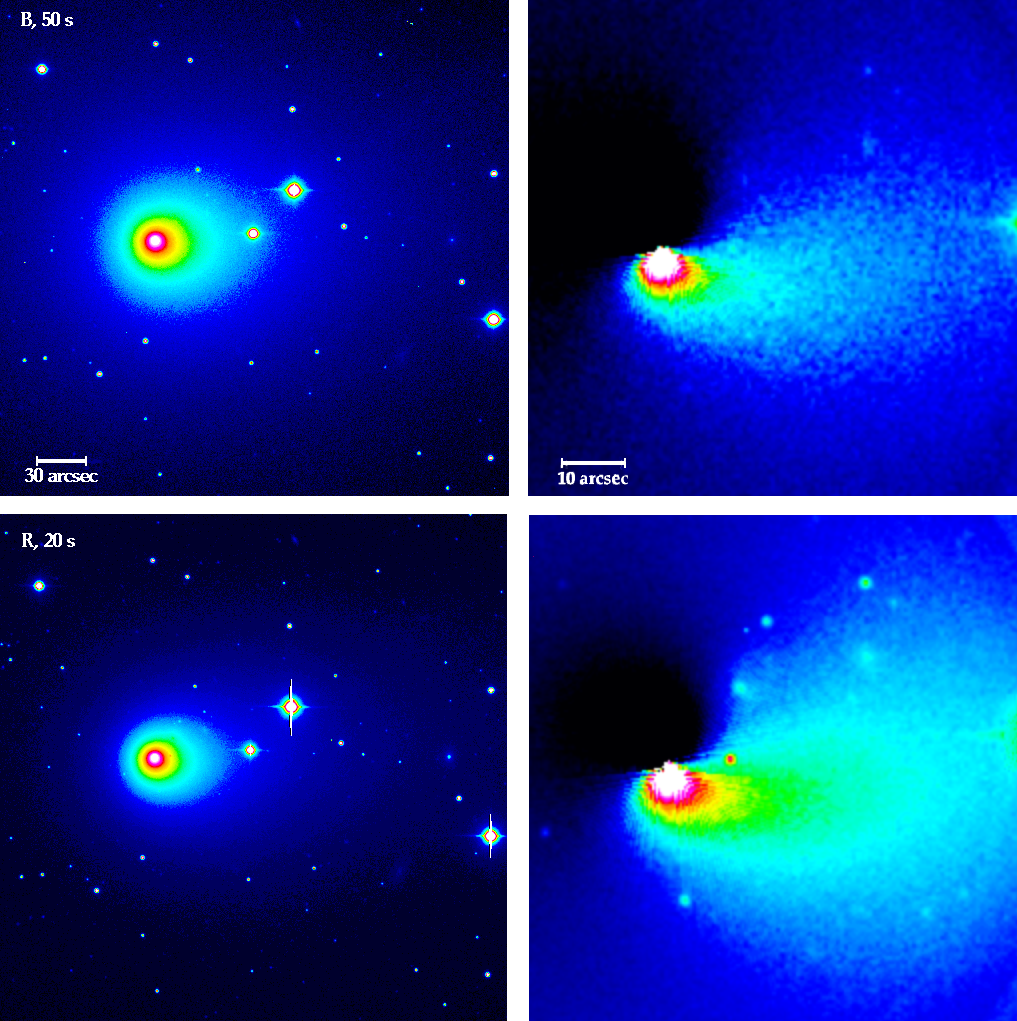

Asymmetries in the coma of comet Hyakutake

This false-colour photo demonstrates the asymmetry, now apparent in the coma of Comet C/1996 B2 (Hyakutake). This comet made a close approach to the Earth (15 million kilometres) on March 25, 1996.

Credit: ESO